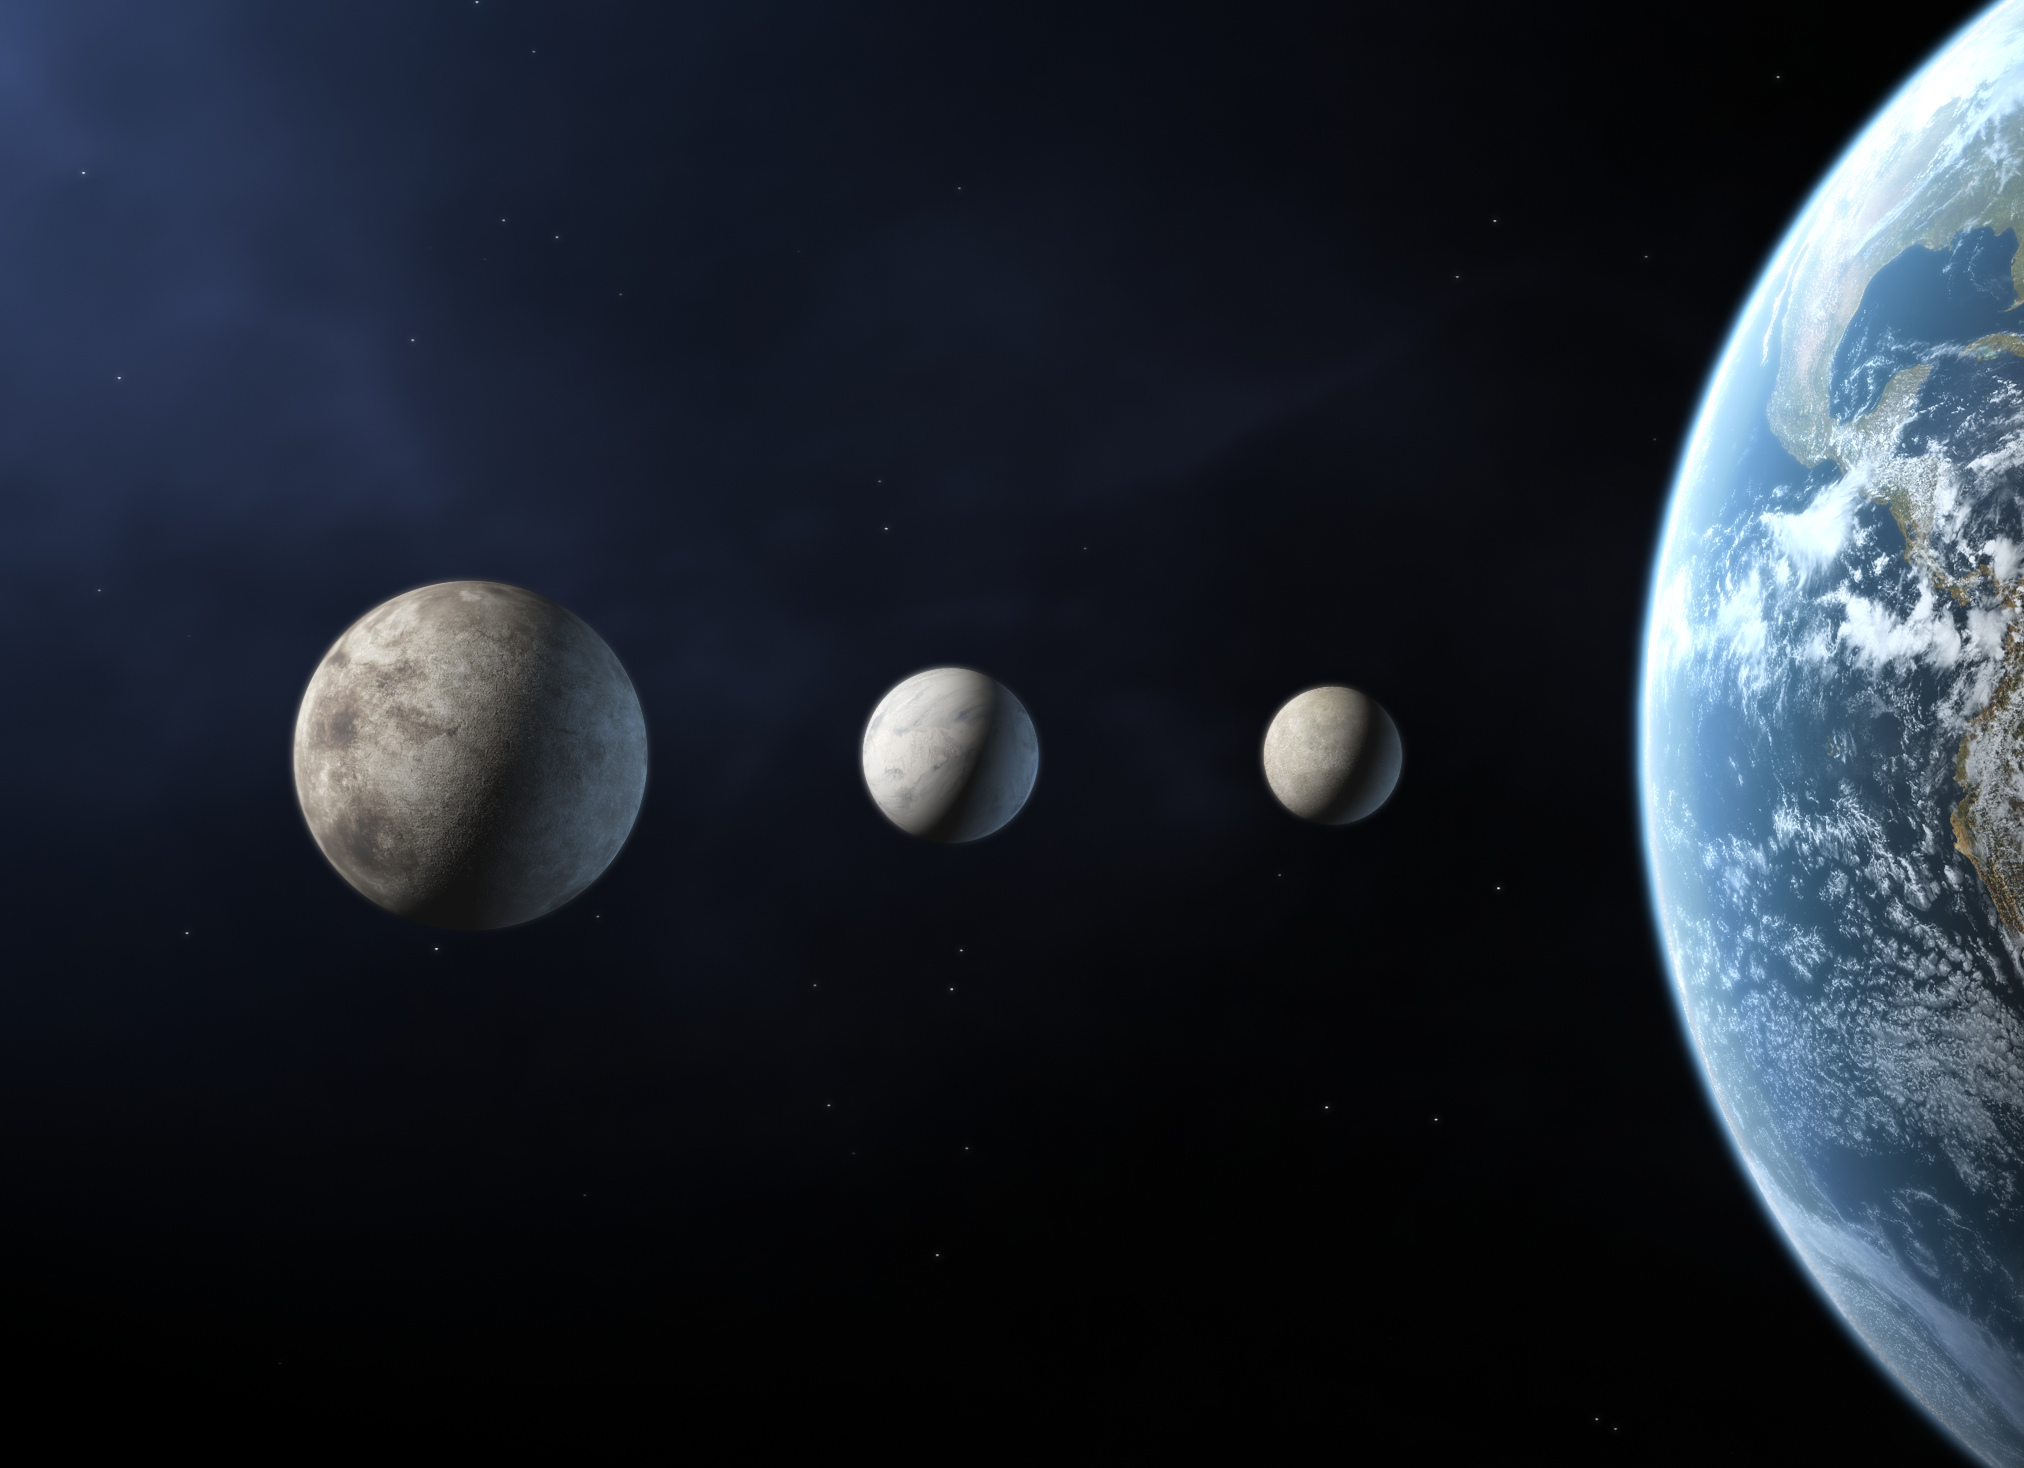

Three new planets? [unannotated]

As iau0601b but without annotations.

Credit: The International Astronomical Union/Martin Kornmesser